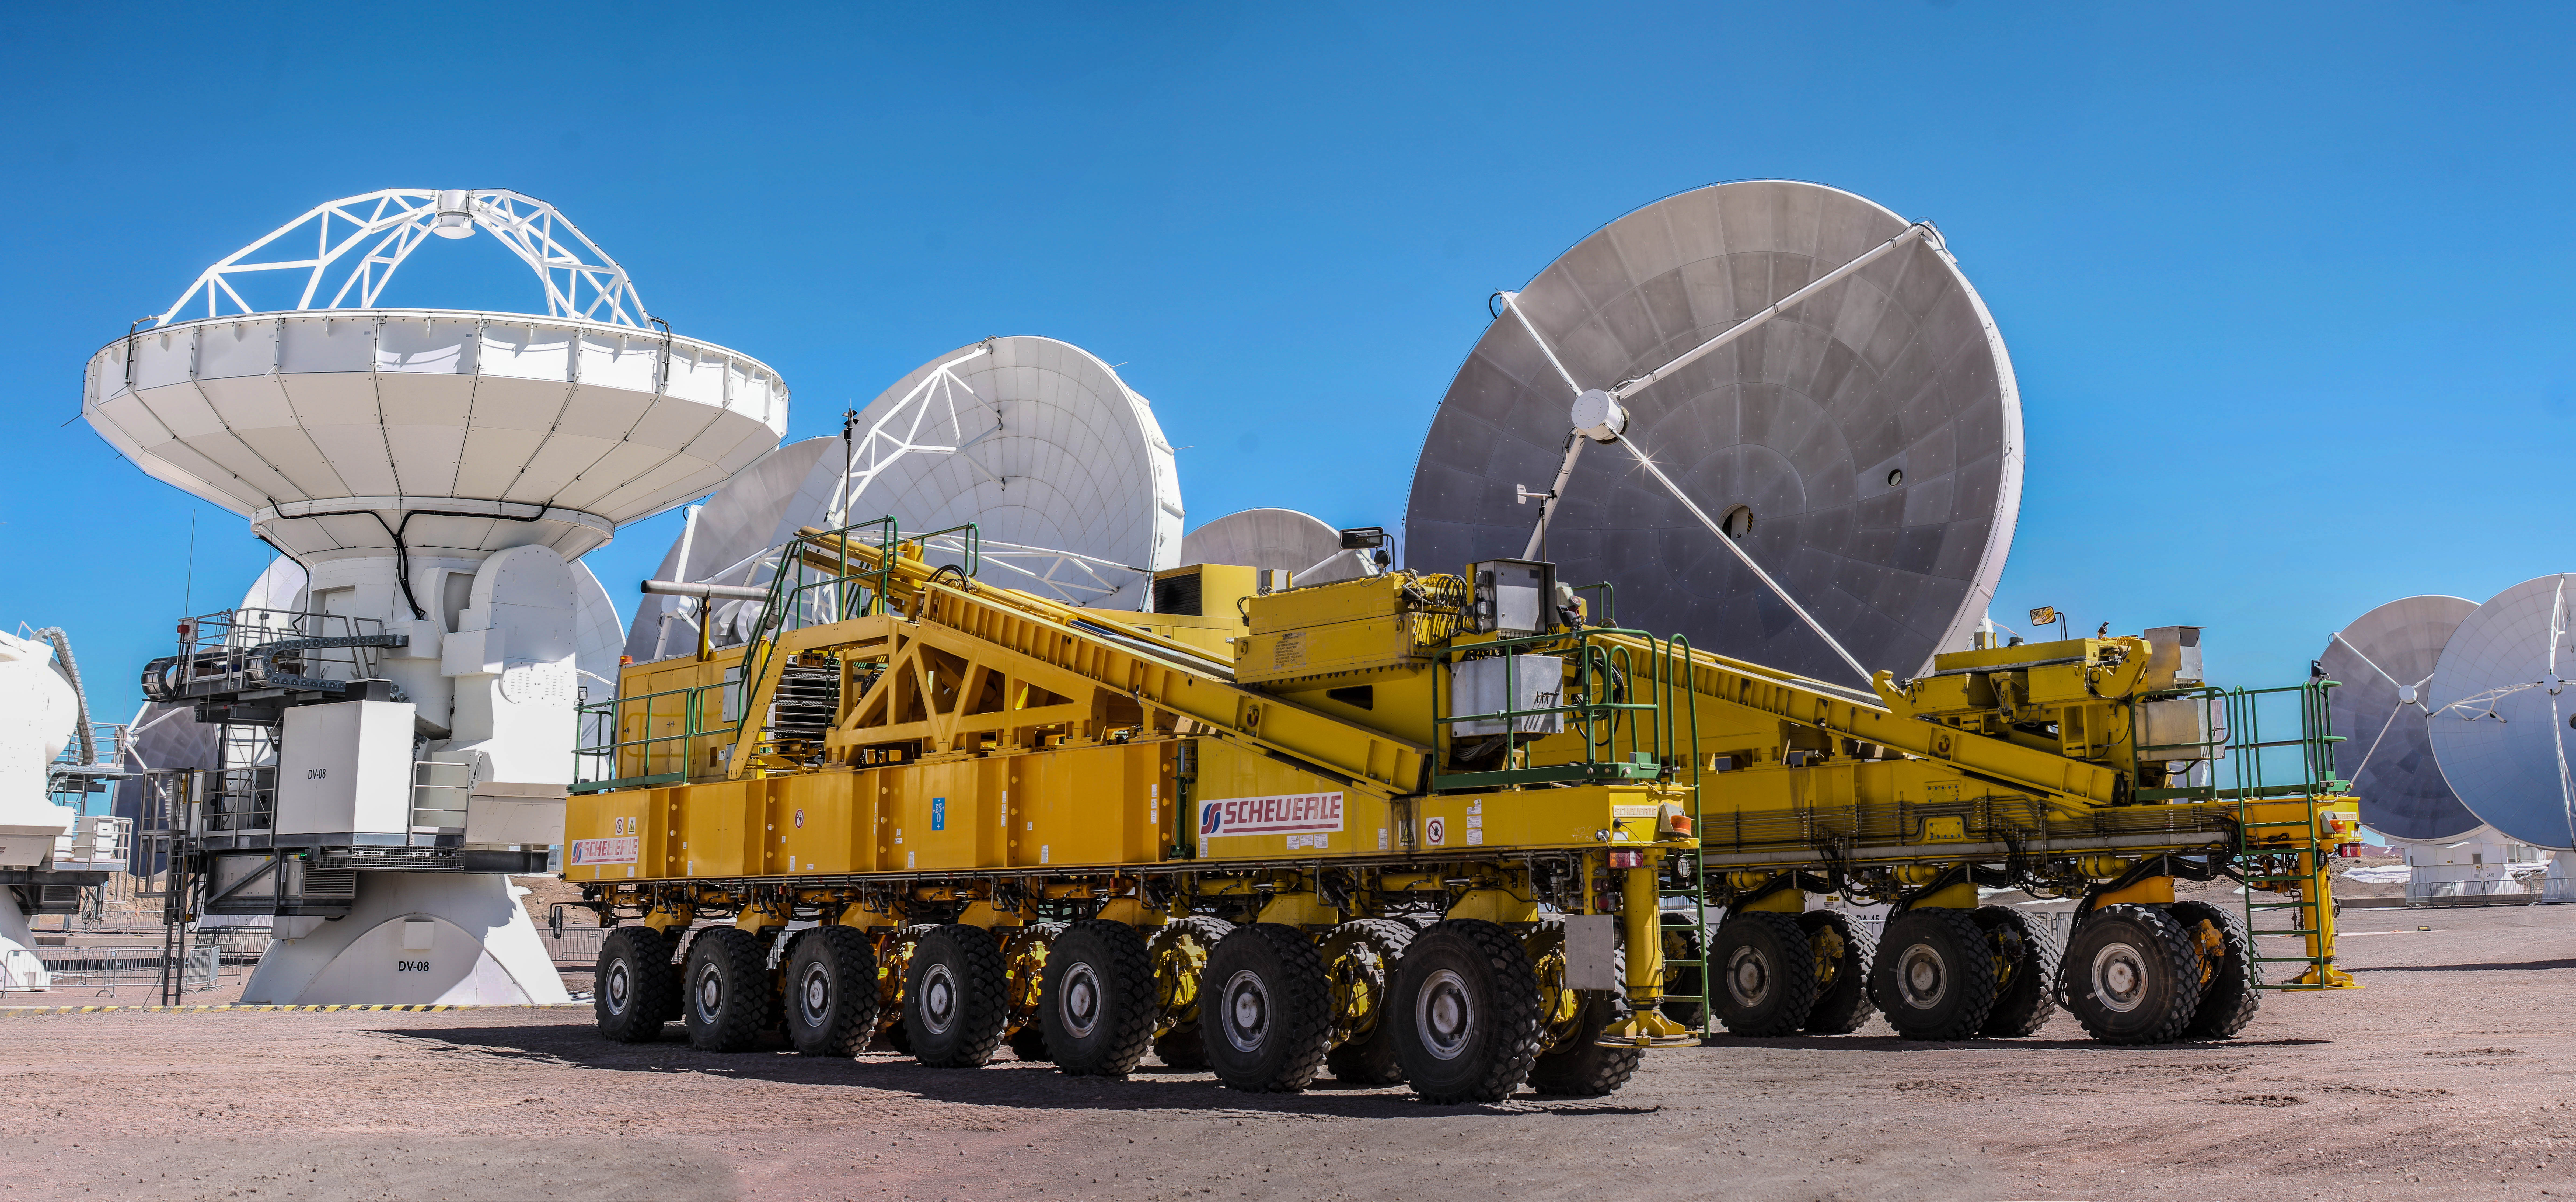

ALMA transporter and antennas.

ALMA transporter and antennas.

Credit: Juan Carlos Rojas - ALMA (ESO/NAOJ/NRAO)